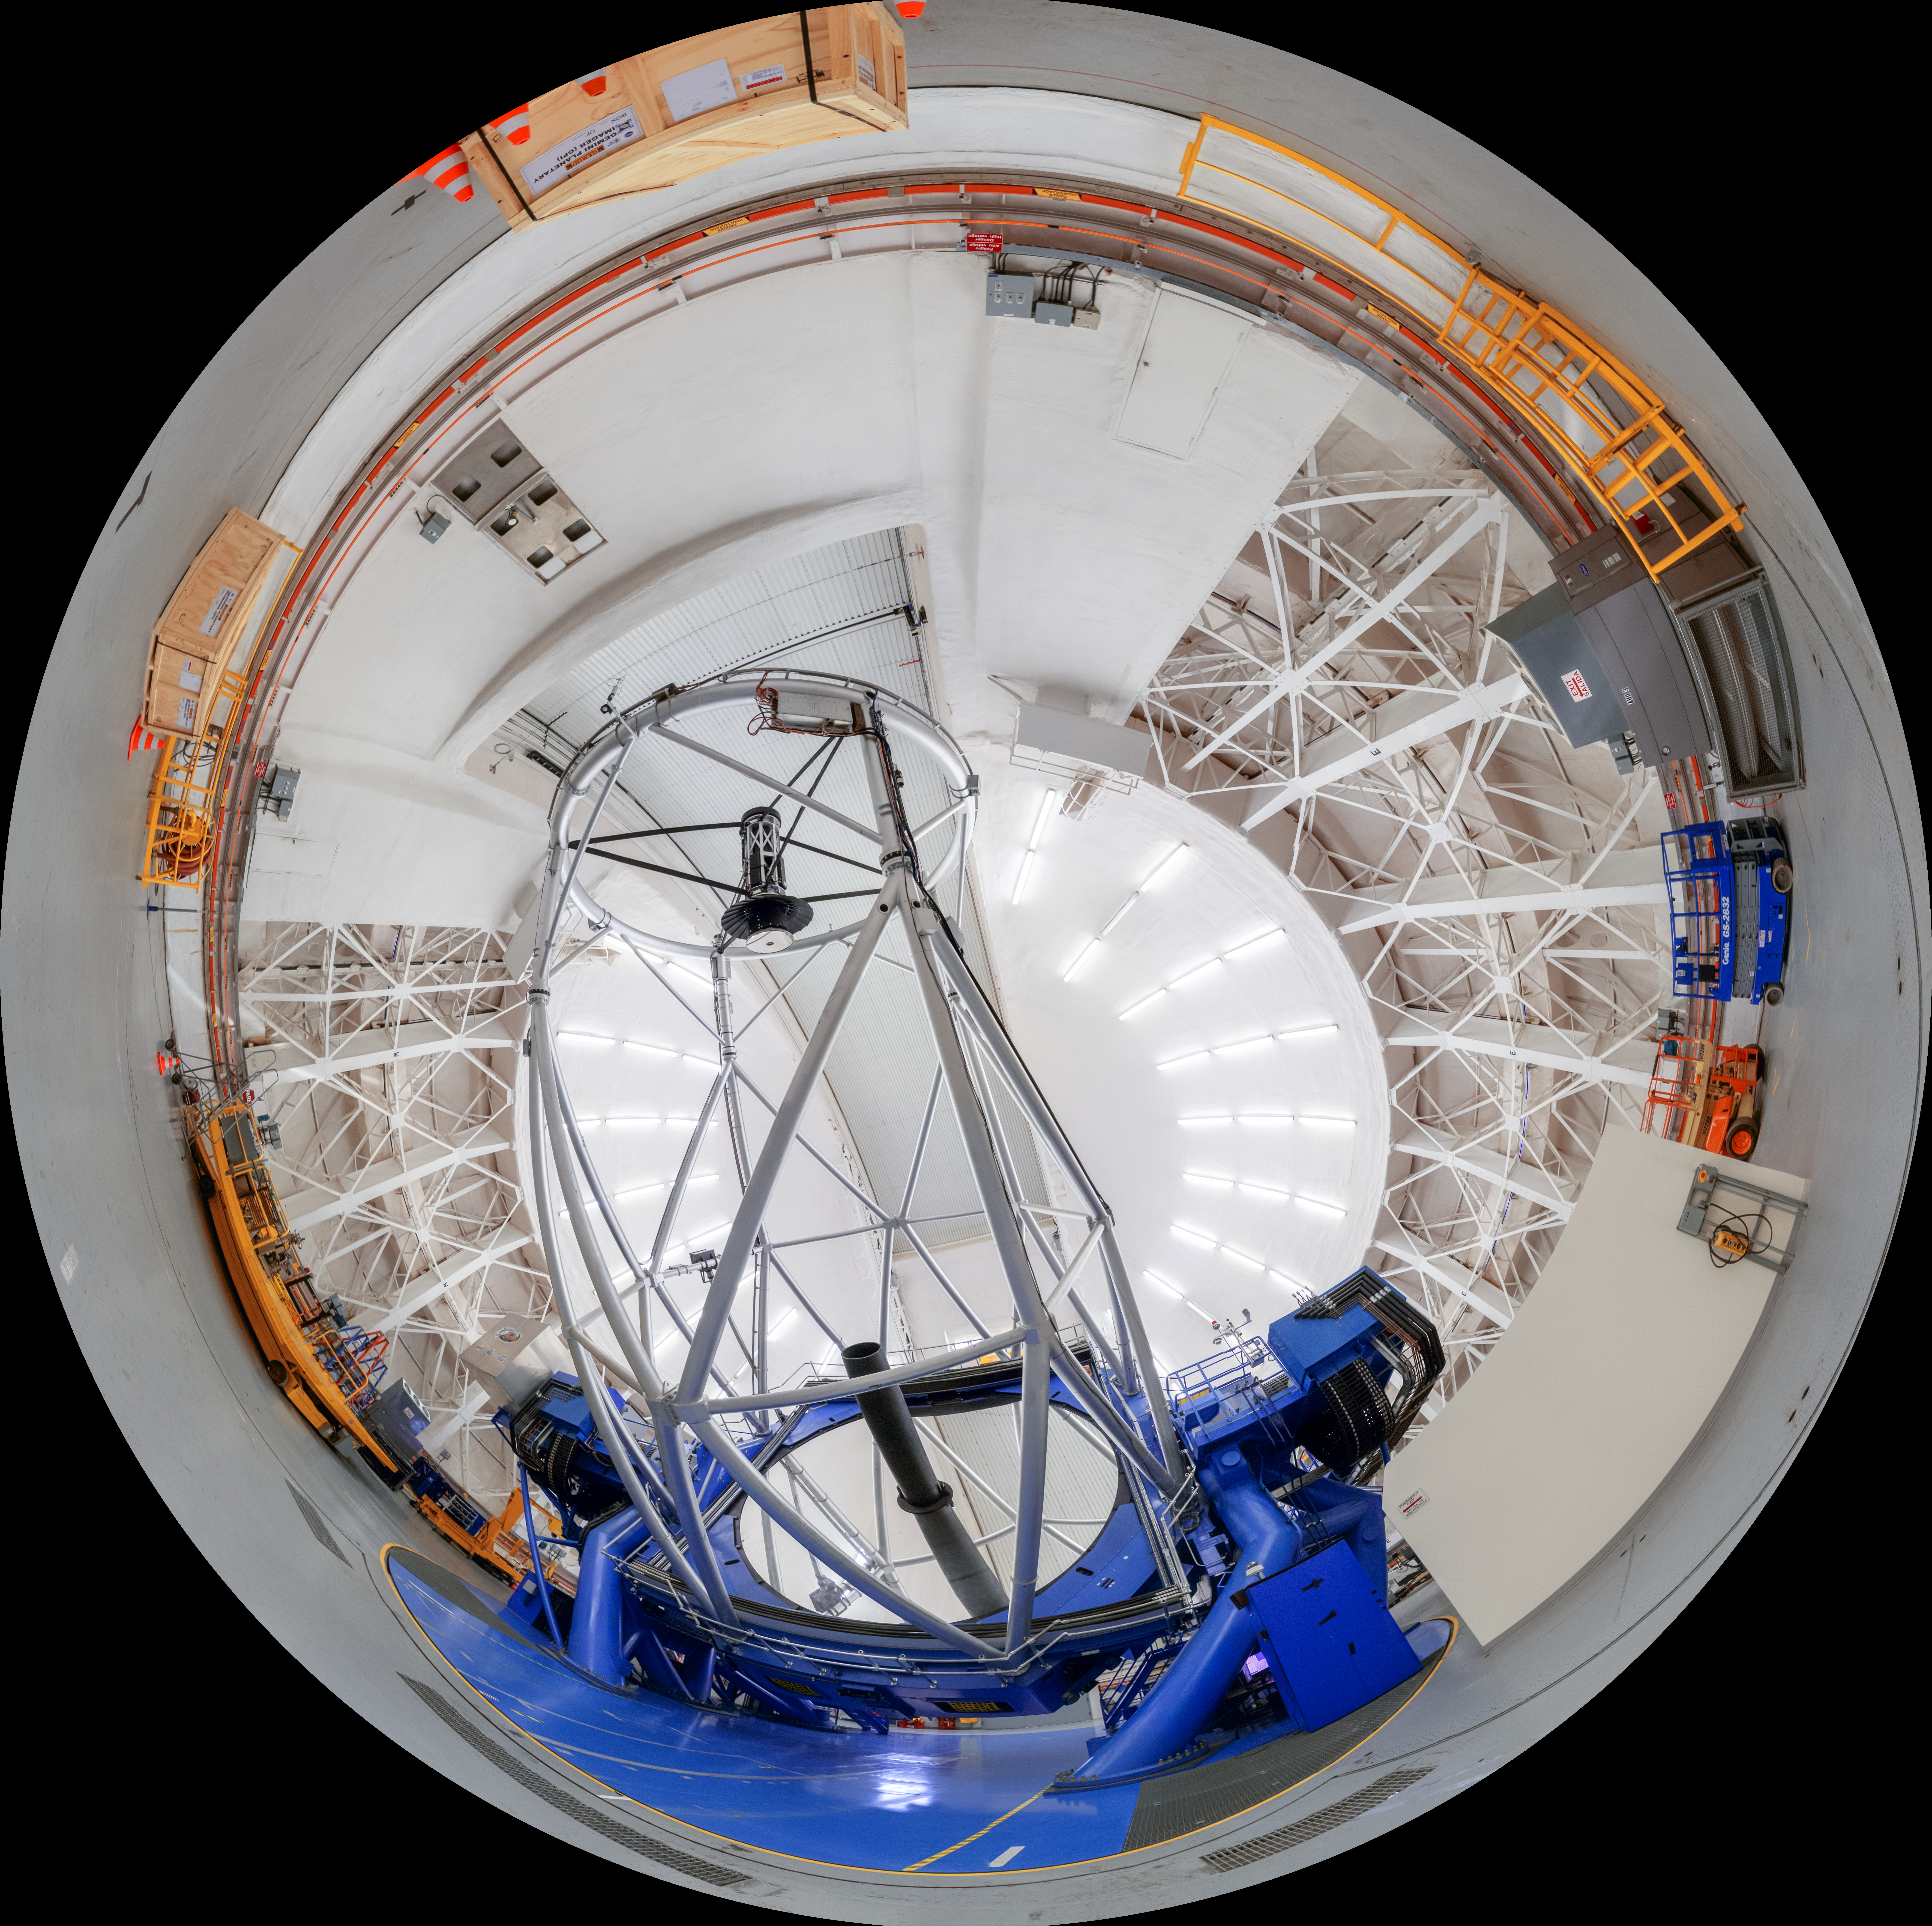

Gemini South Interior Fulldome

A fulldome view inside Gemini South's dome, with the telescope itself visible, on Cerro Pachón in Chile.

A 360 panorama version of this image can be viewed here.

Credit: NOIRLab/NSF/AURA/P. Horálek